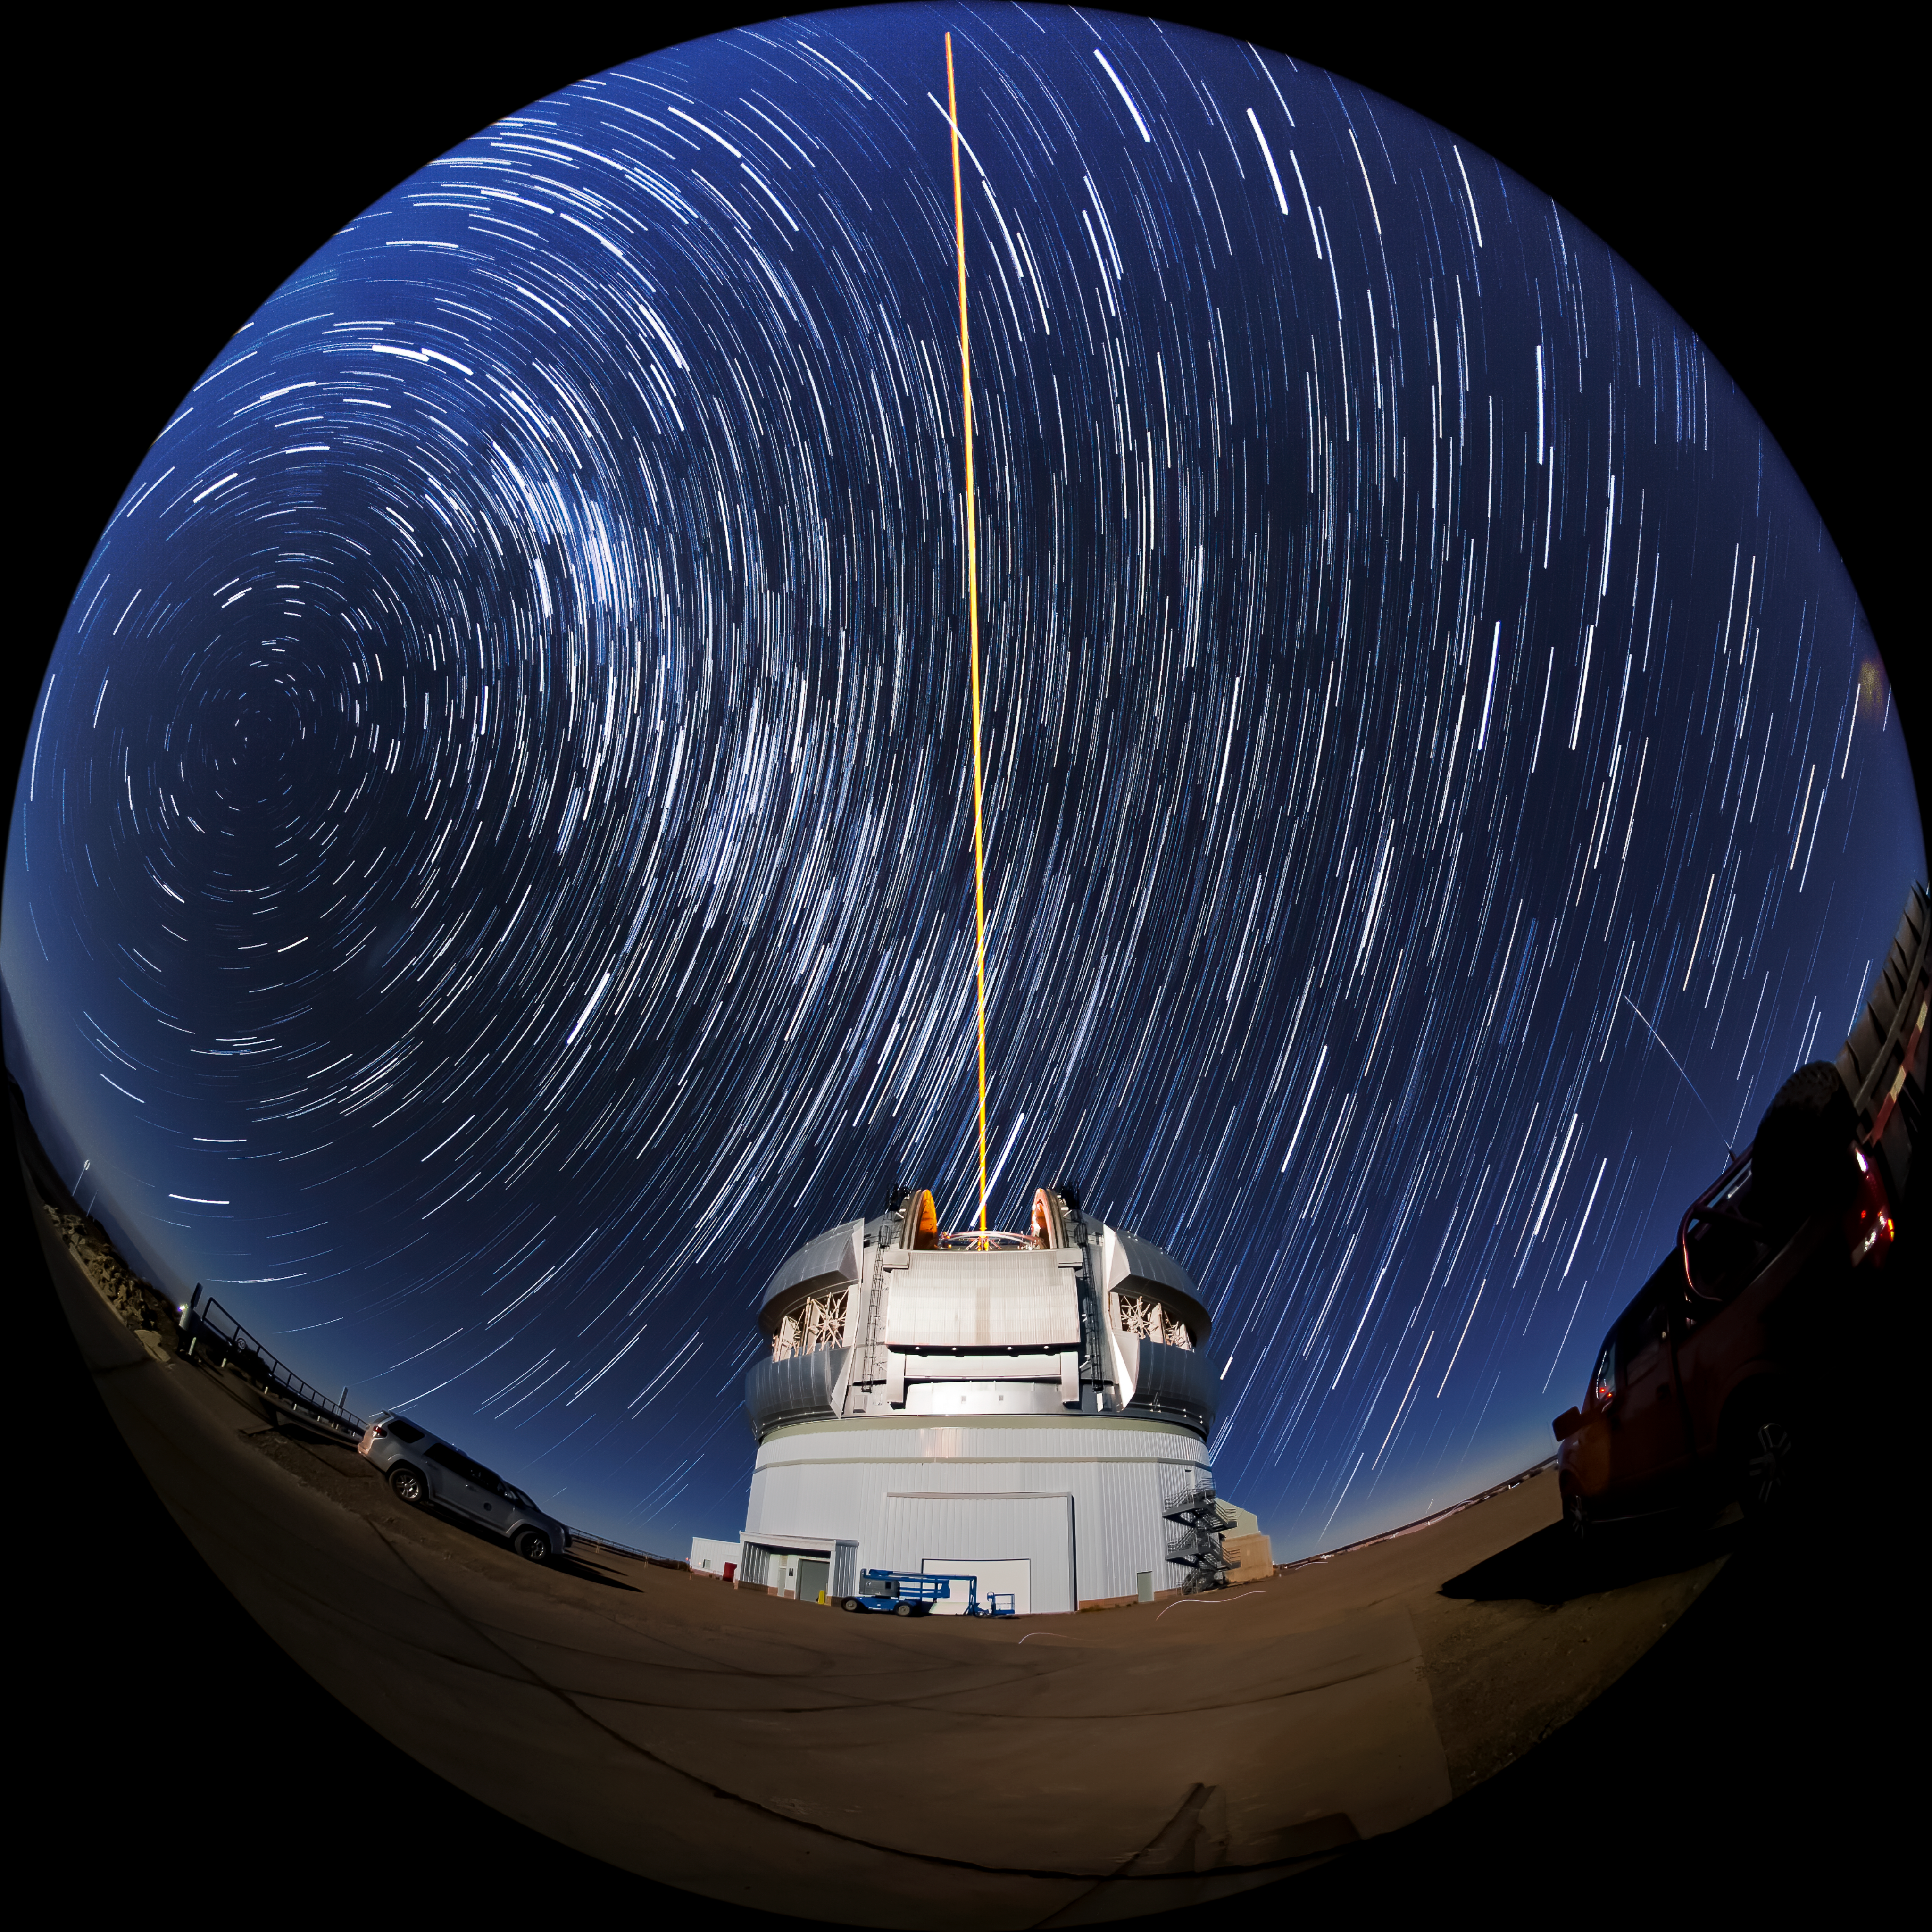

Star Trails Over Gemini South

This photo shows many stars trailing across the night sky over the course of a long exposure, but you can also see Gemini South's laser guide star system in action. The laser interacts with particles in the Earth's upper atmosphere and allow for real-time corrections of the telescope's optics to compensate for atmospheric turbulence. Gemini South is a part of the International Gemini Observatory, a program of NSF NOIRLab.

Credit: International Gemini Observatory/NOIRLab/AURA/NSF/M. Paredes